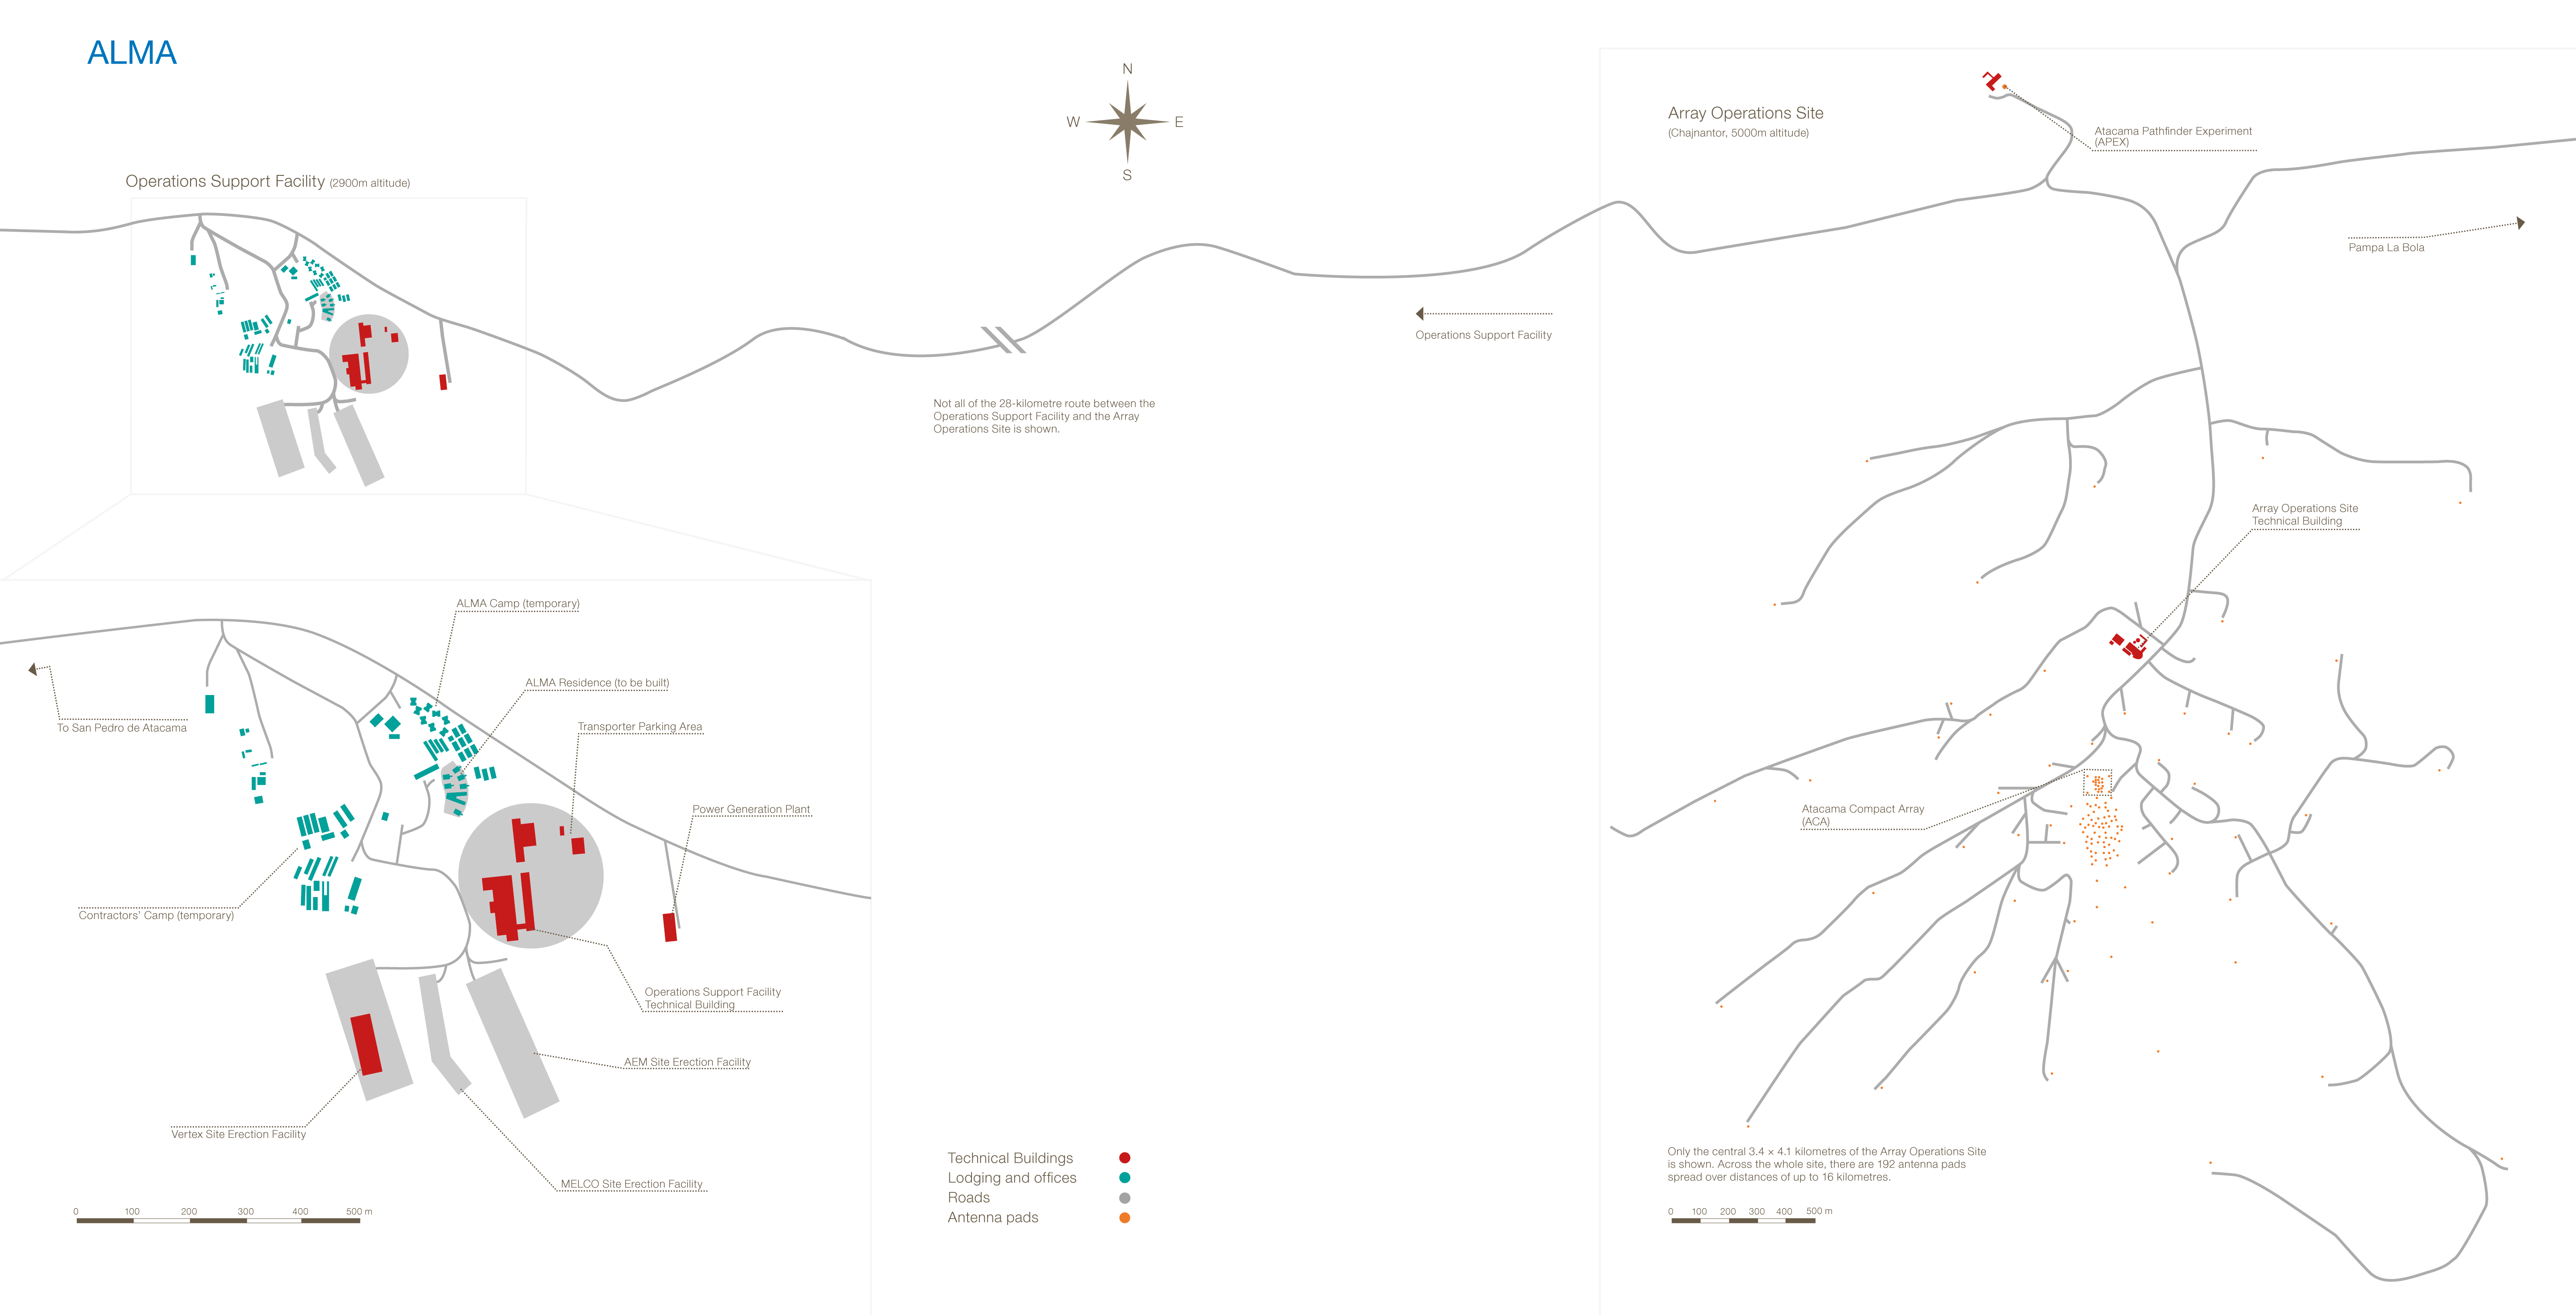

ALMA roadmap

This image shows the road map to the Atacama Large Millimeter/submillimiter Array (ALMA), located in the Atacama desert in Chile.

Credit: ESO